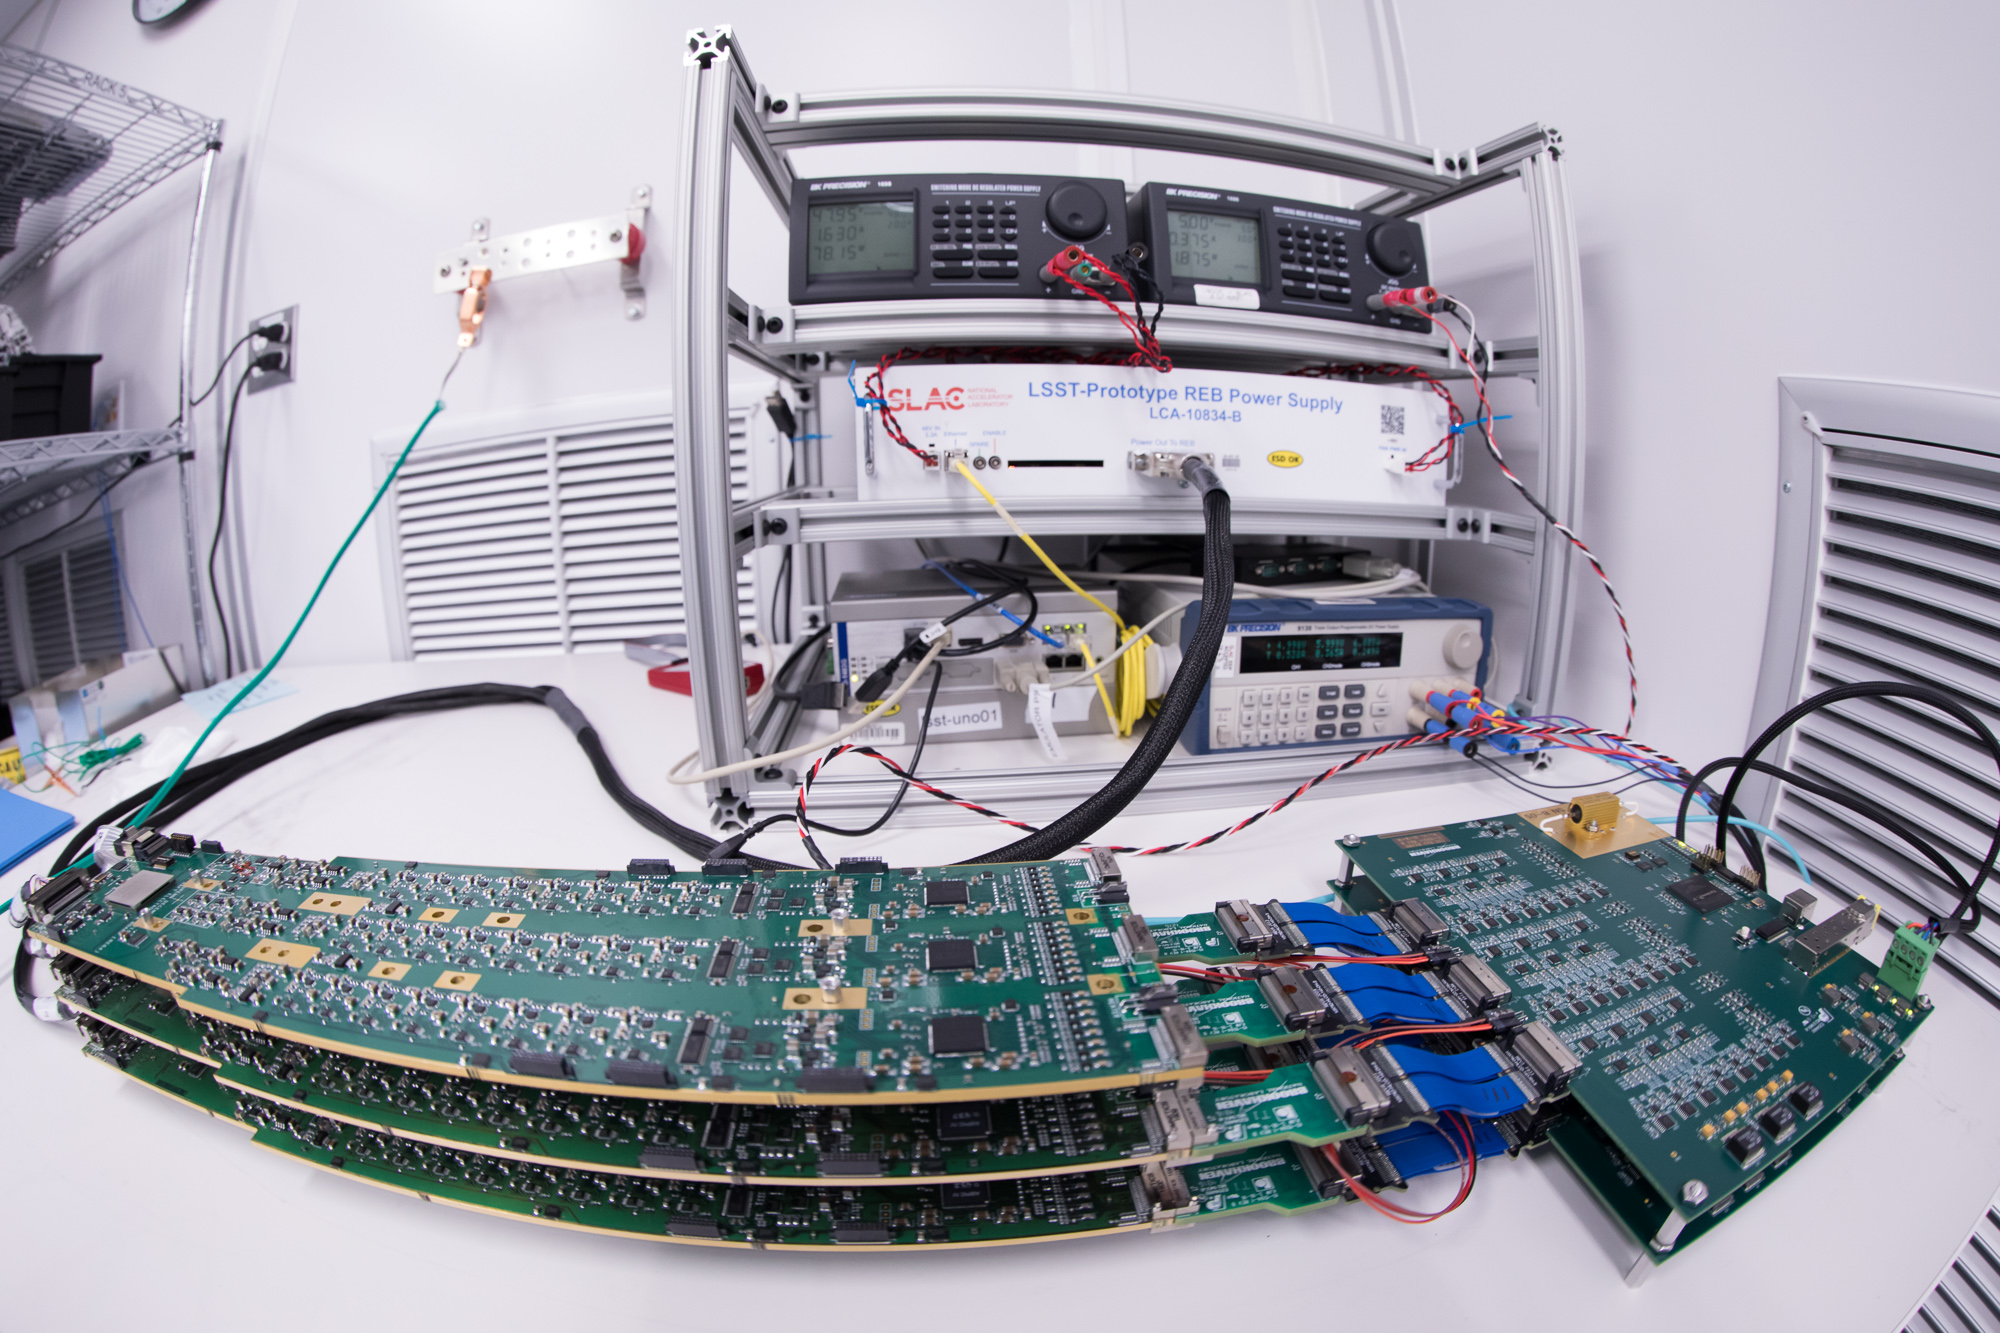

LSST Camera Cleanroom

Work is underway in the LSST Camera cleanroom where the SLAC camera team have begun testing a raft of engineering-grade CCDs.

Credit: Andy Freeberg/SLAC National Accelerator Laboratory Learn more: lsst.slac.stanford.edu/